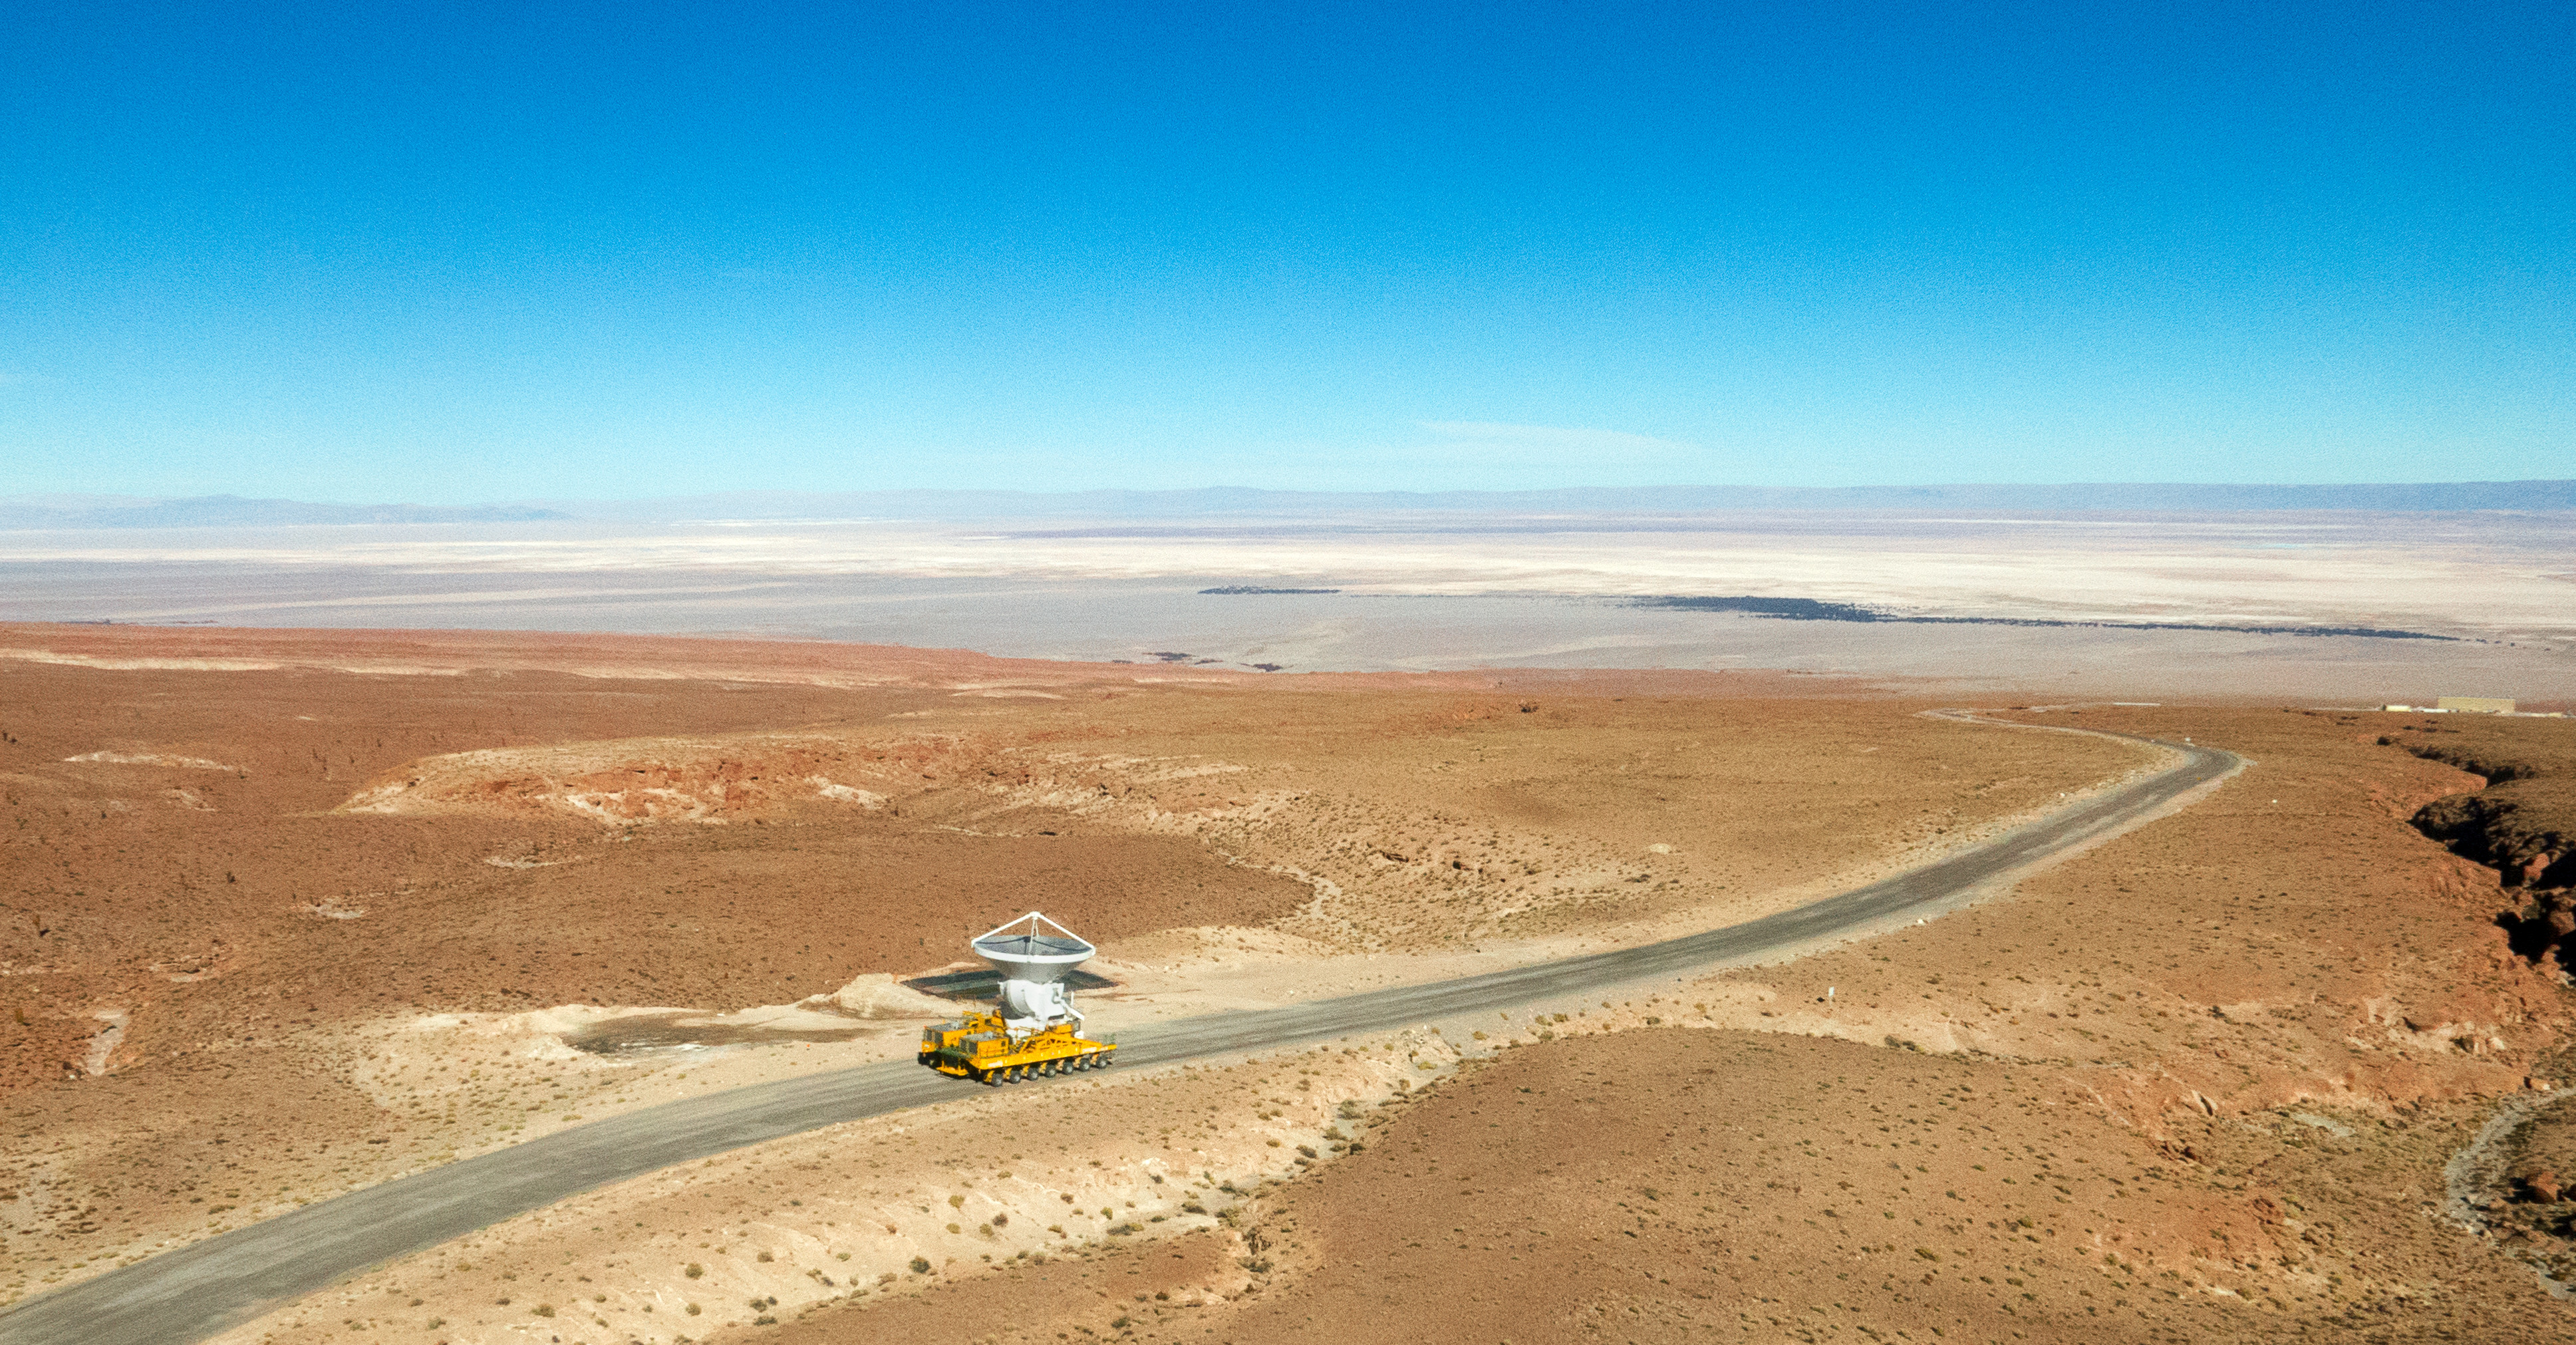

A transporter climbing the winding road to Chajnantor

A transporter climbing the winding road to Chajnantor. In the background you can see the OSF facilities.

Credit: ALMA (ESO / NAOJ / NRAO)